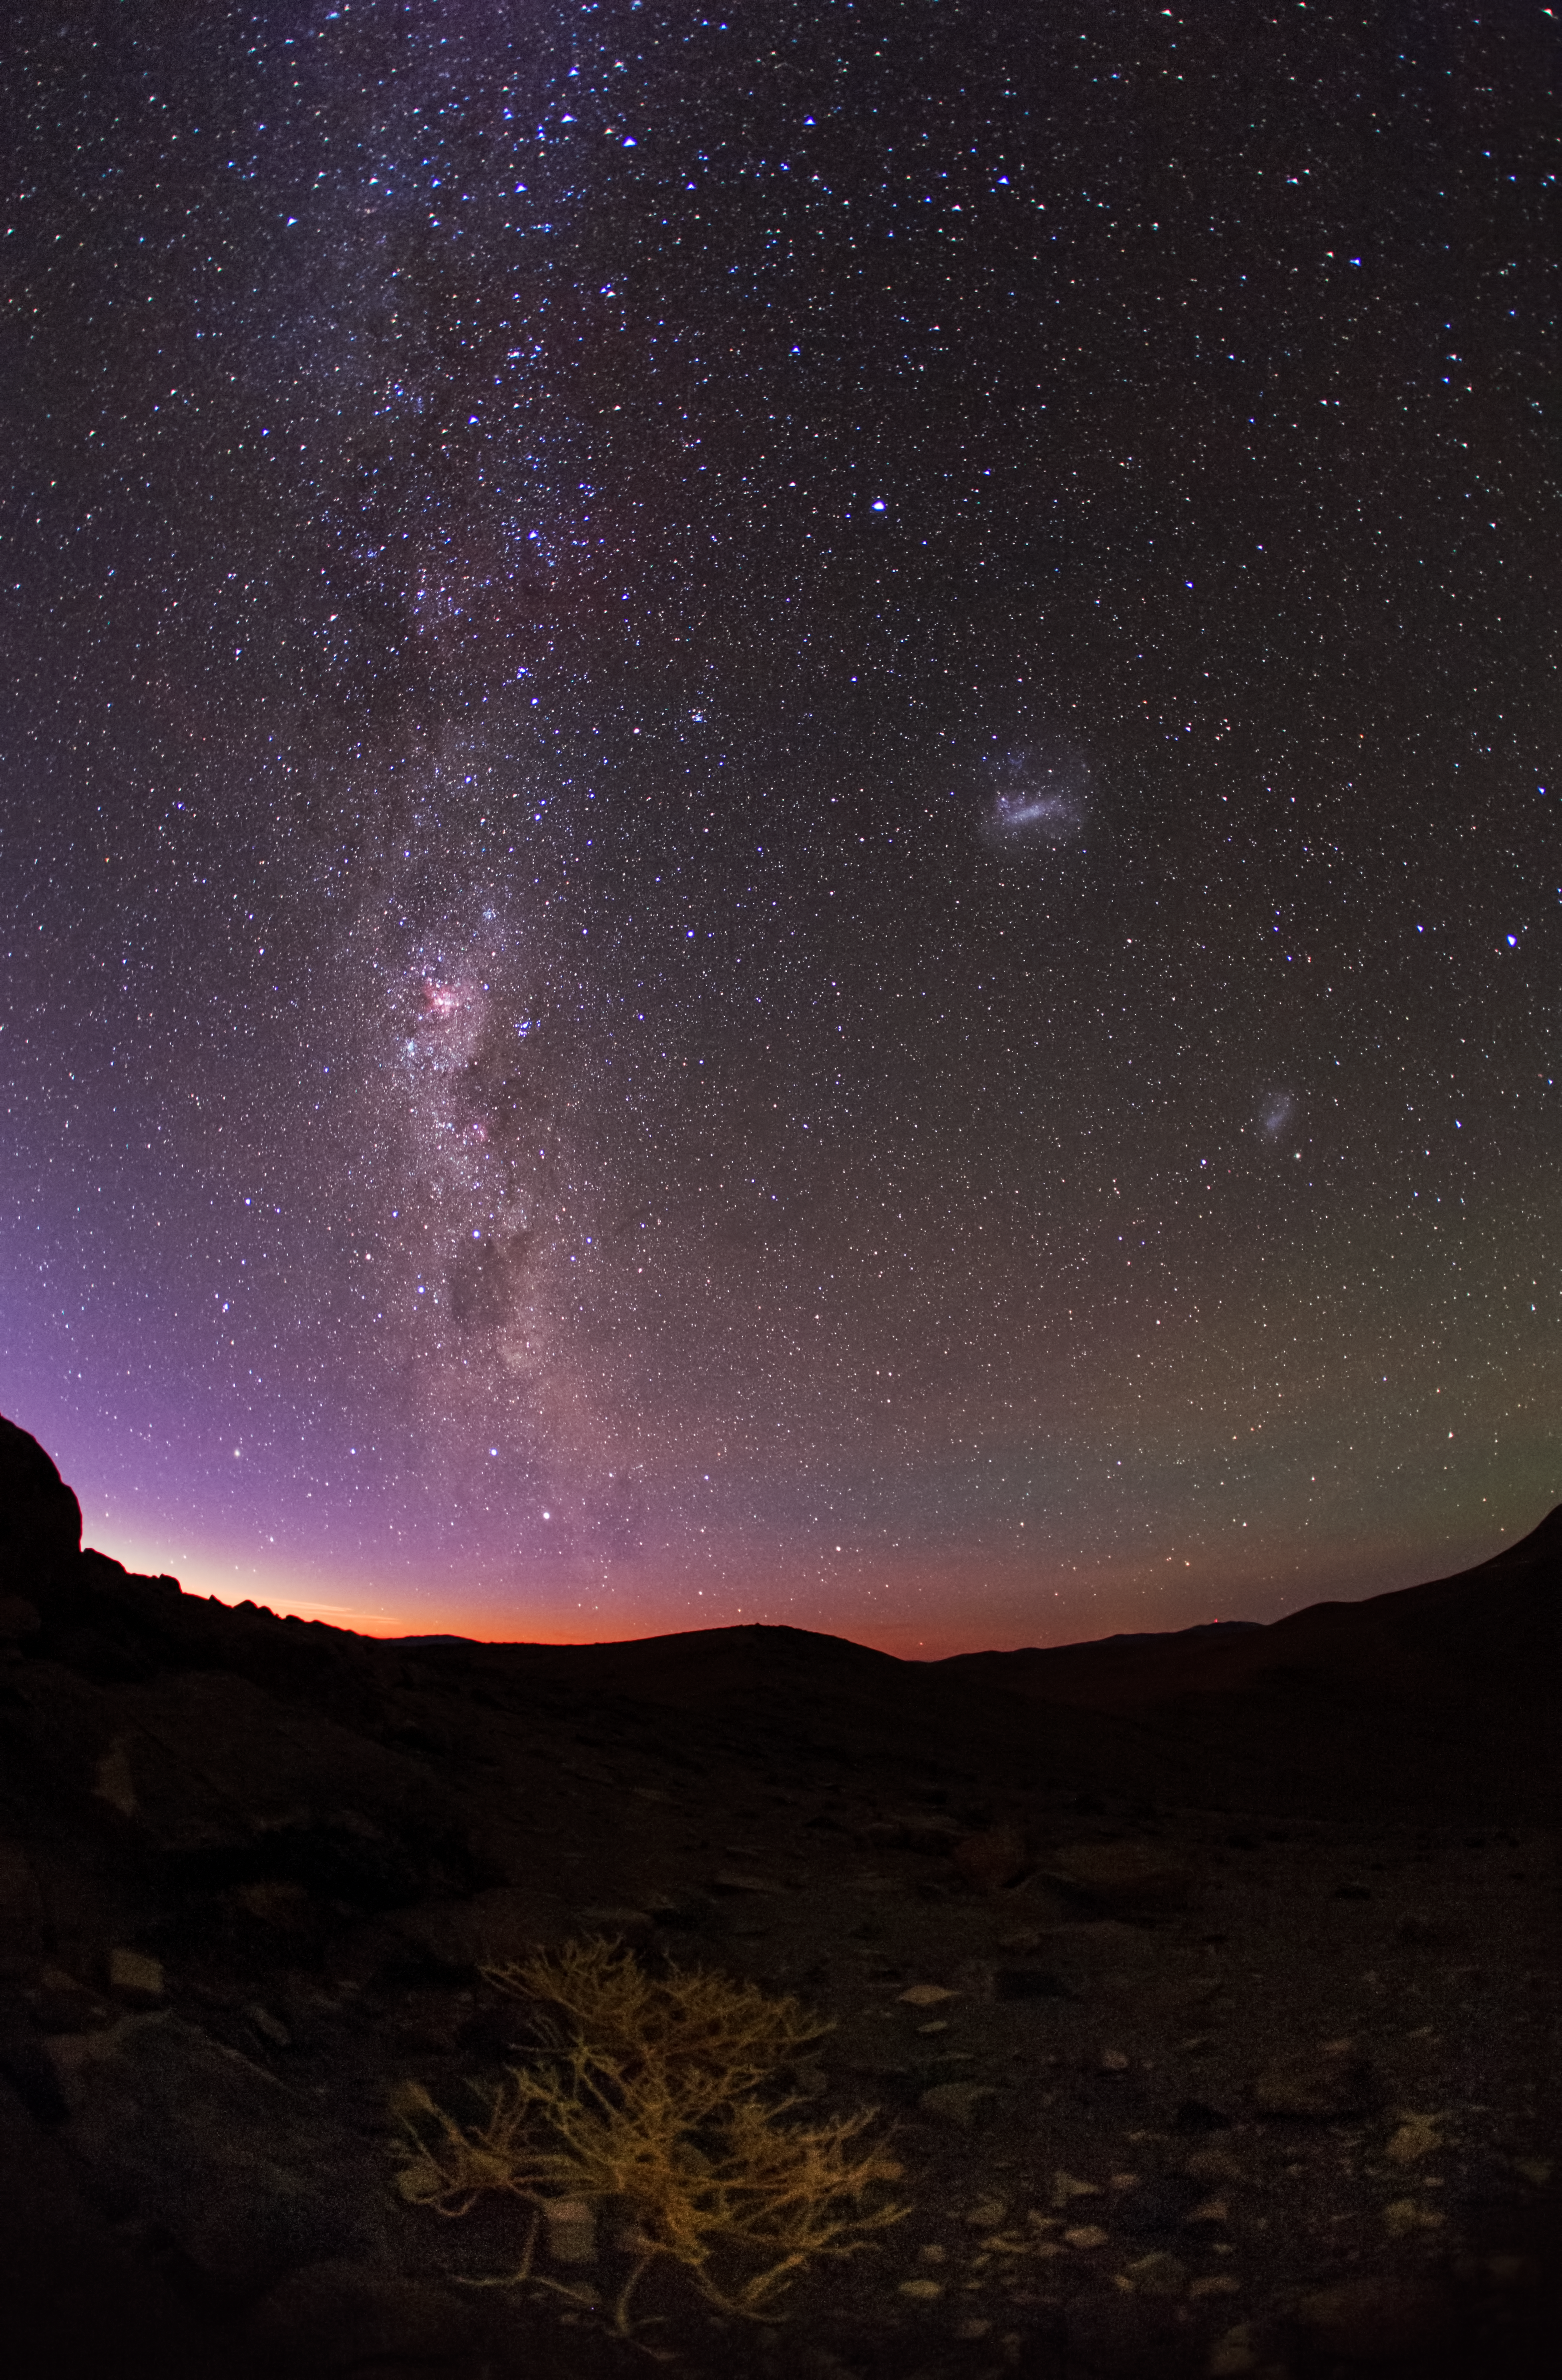

Amethyst aura

This image taken by Babak Tafreshi shows the night sky seen from the Atacama Desert. The red glow from the low-lying sun behind the mountains blends with the blue/black night sky and the richness of the Milky Way which shows the stars as purple jewels above the desert.

Credit: ESO/B. Tafreshi (twanight.org)